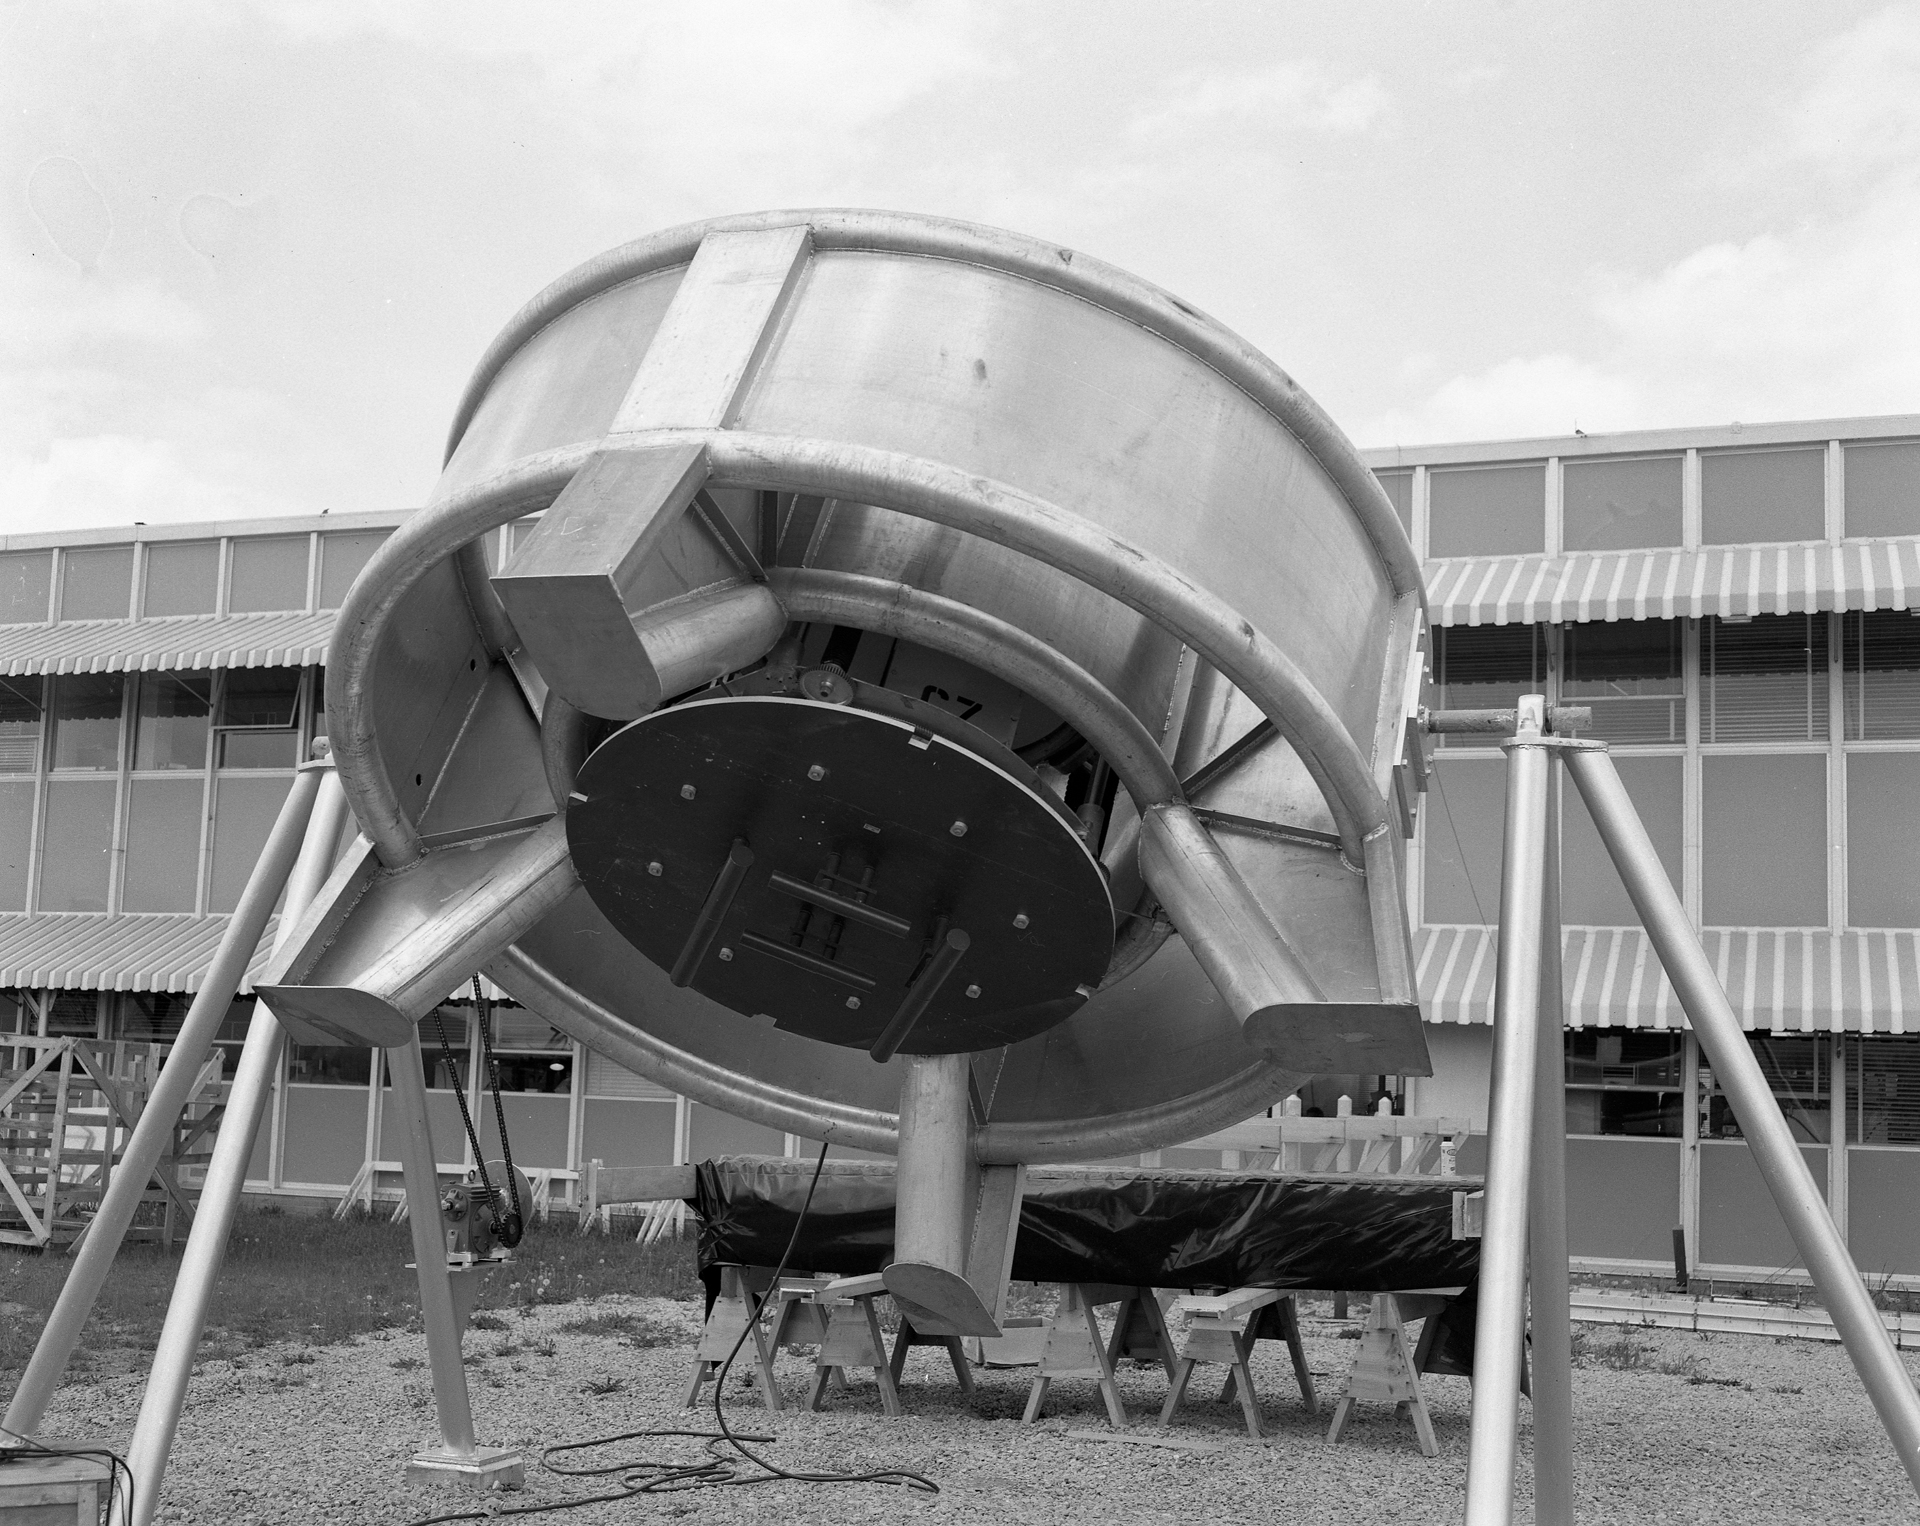

Prime Focus of the 140-foot

Sitting 60 feet above the dish of the 140-foot telescope was this original feed ring. Radio waves bouncing from the 43-meter parabolic dish came to a focus directly where the receiver would have been placed, inside the black cartridge of this ring.

Credit: NRAO/AUI/NSF